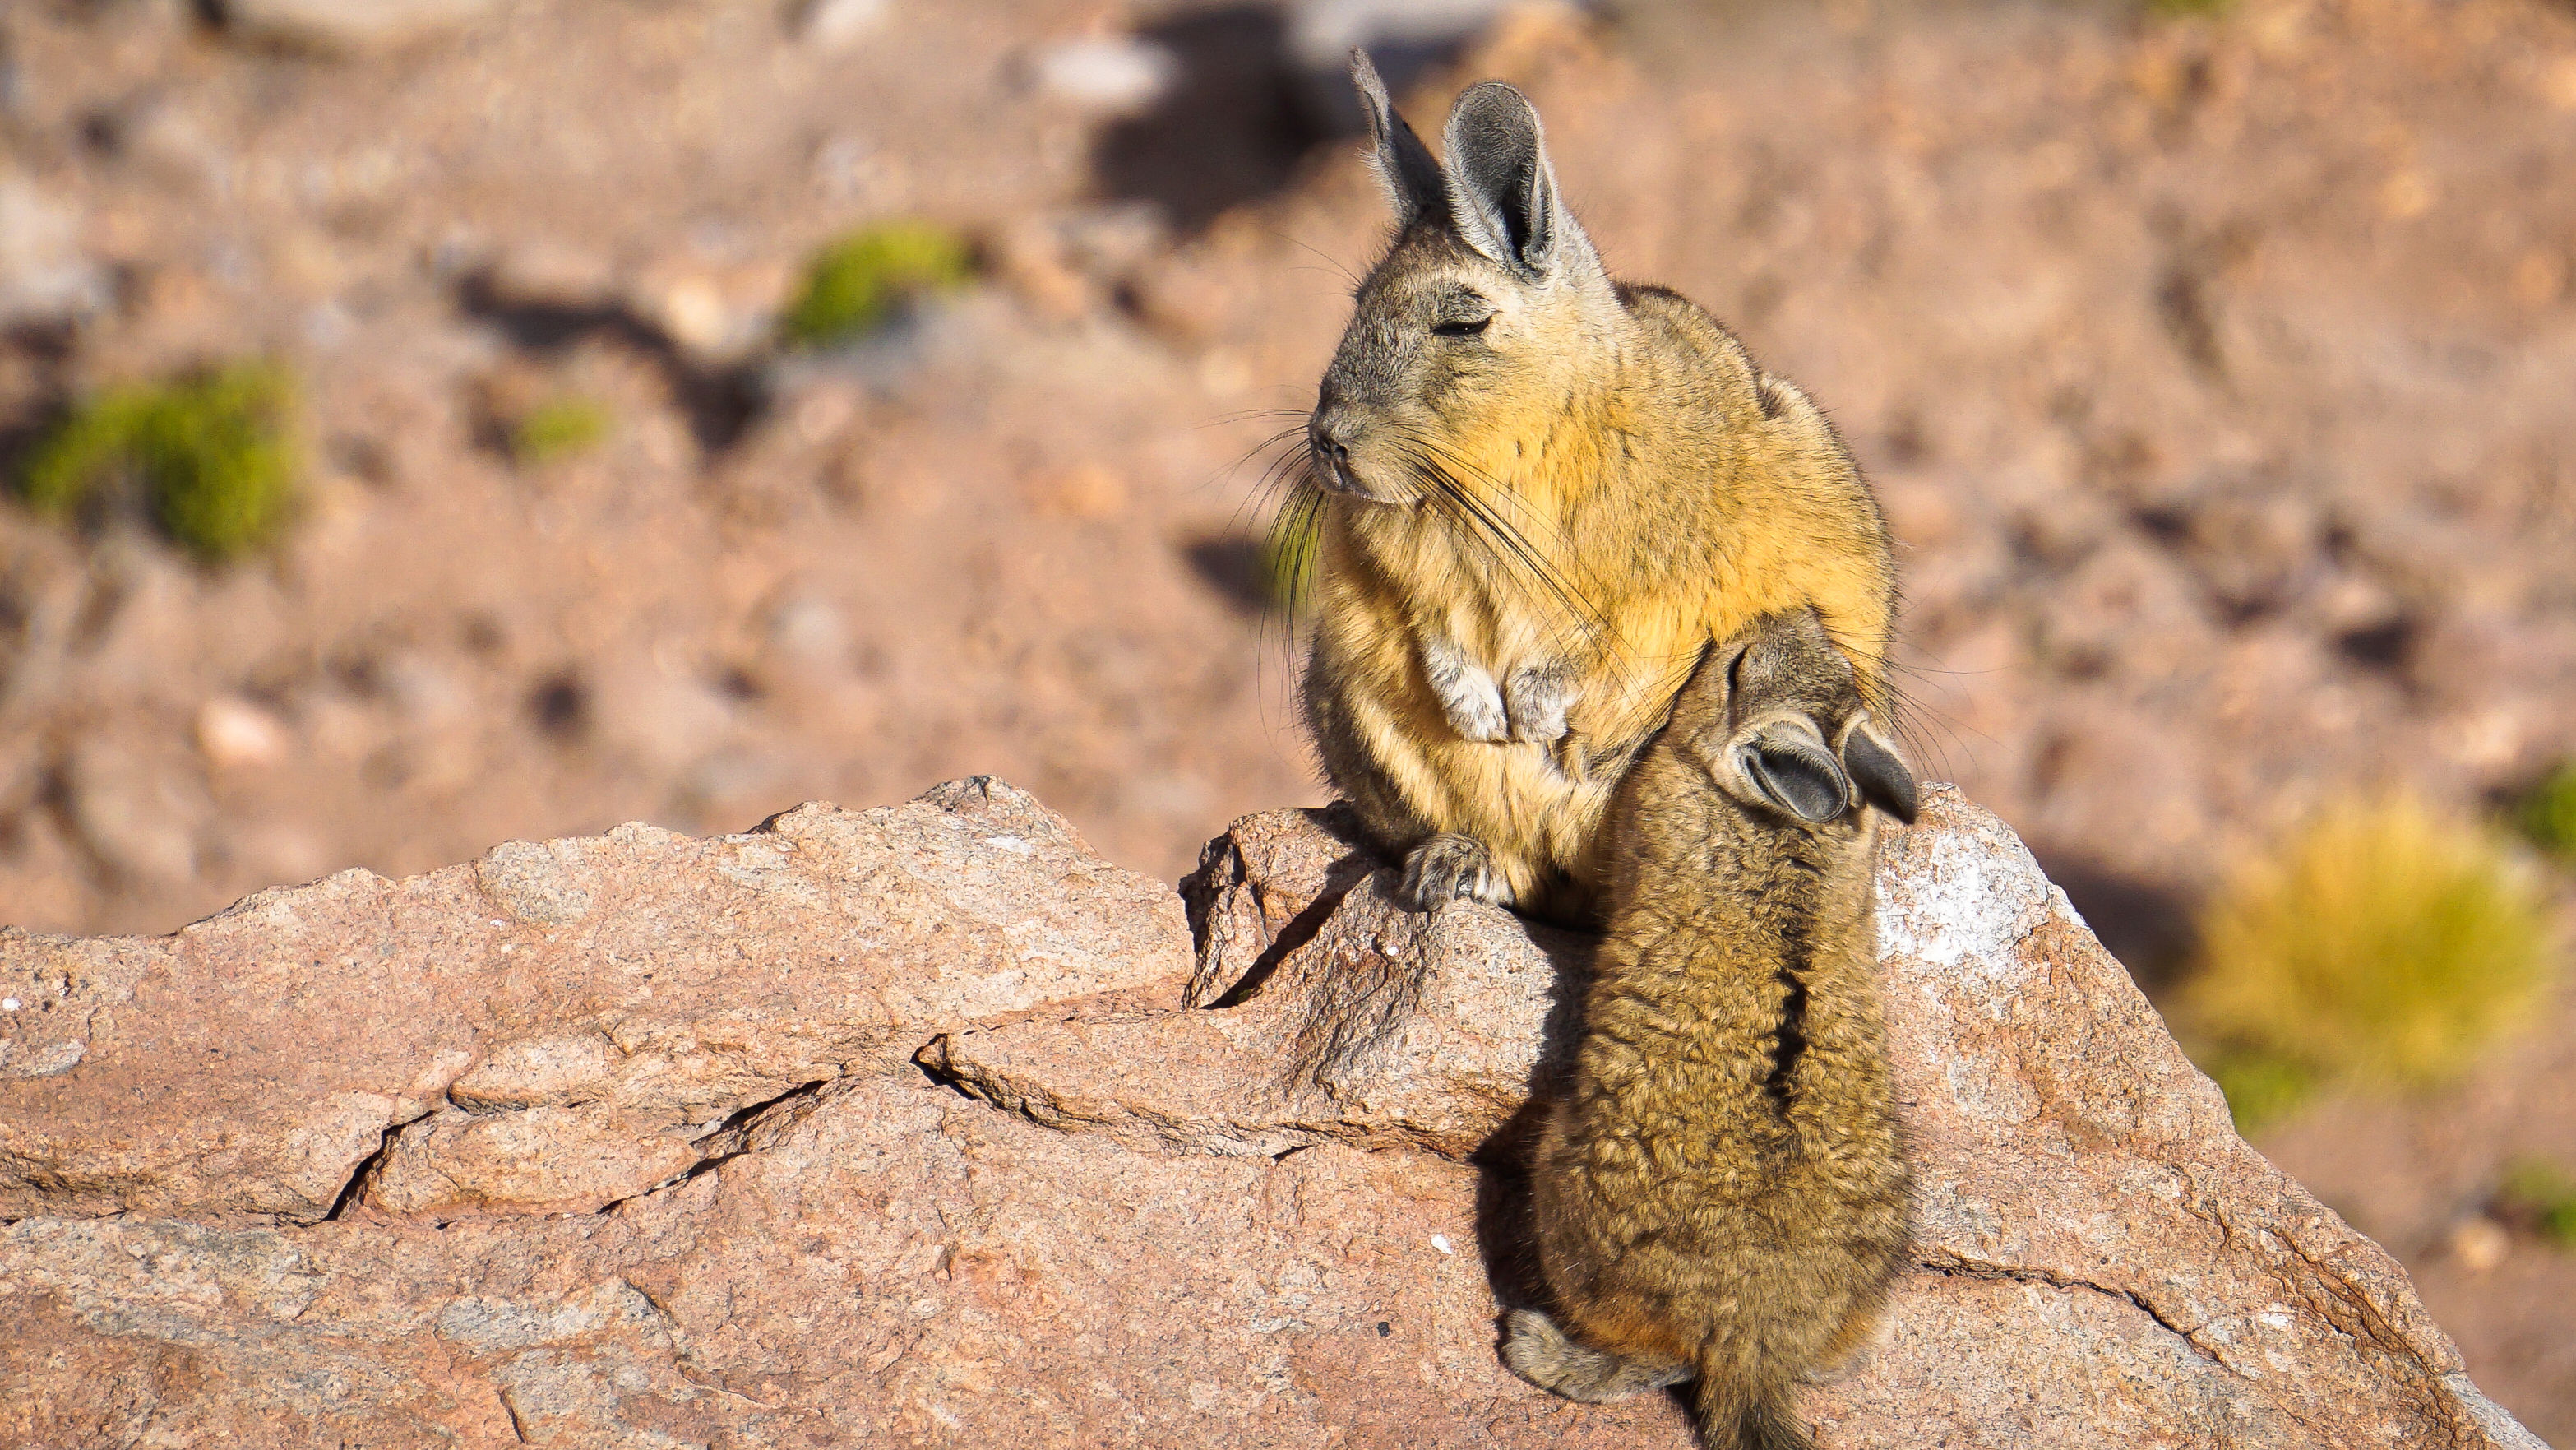

Baby Vizacacha

Vizcacha feeding her baby on the surroundings of Chajnantor.

Credit: Pablo Carrillo- ALMA (ESO/NAOJ/NRAO)